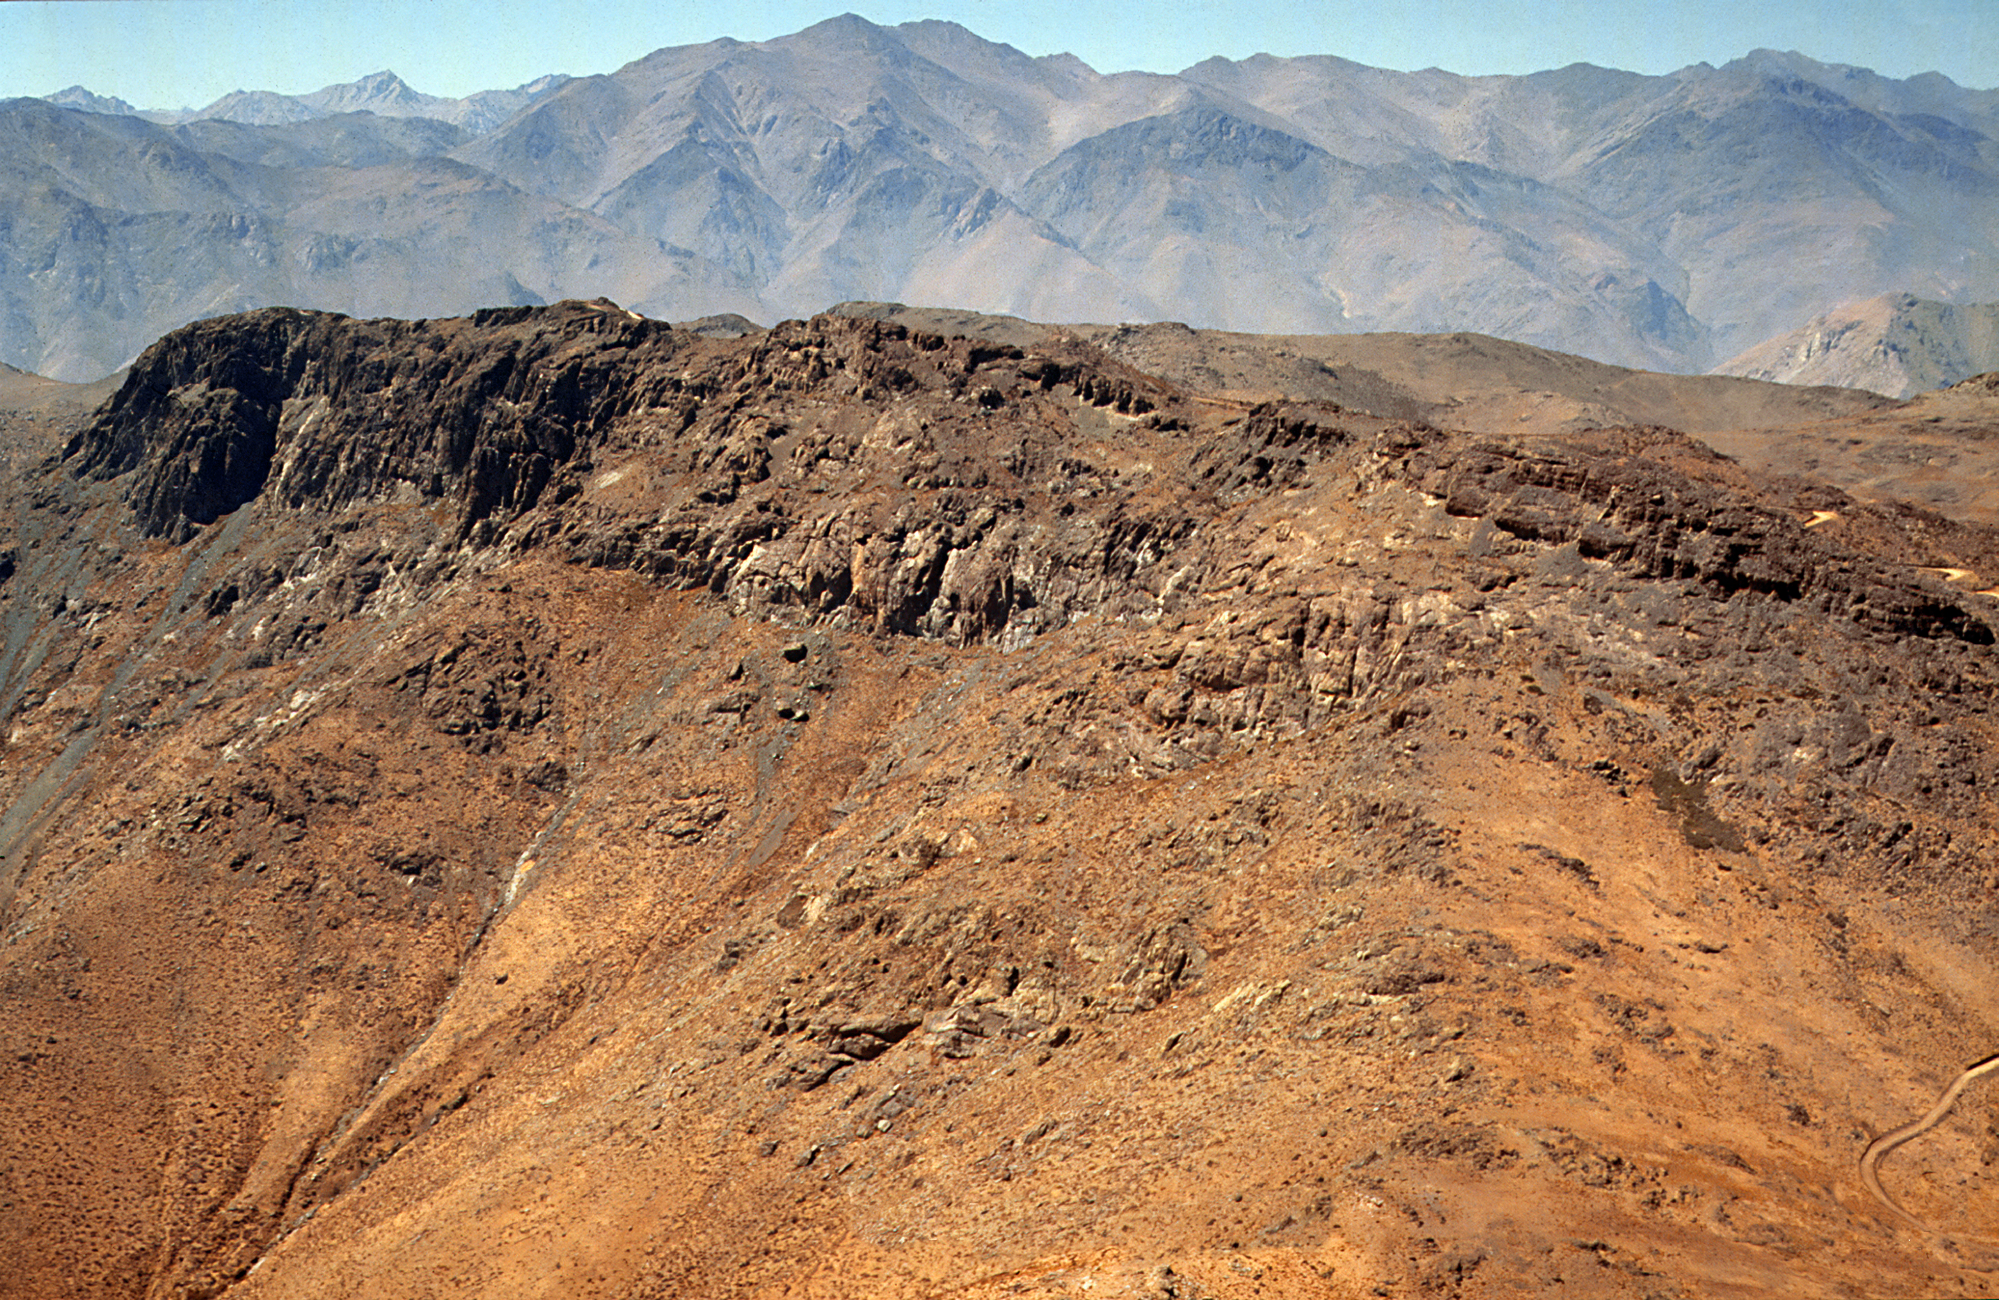

Gemini South site, June 1989

Cerro Pachón in Chile was chosen as site for Gemini South in June 1989. This picture shows the area before construction commenced.

Credit: NOIRLab/AURA/NSF